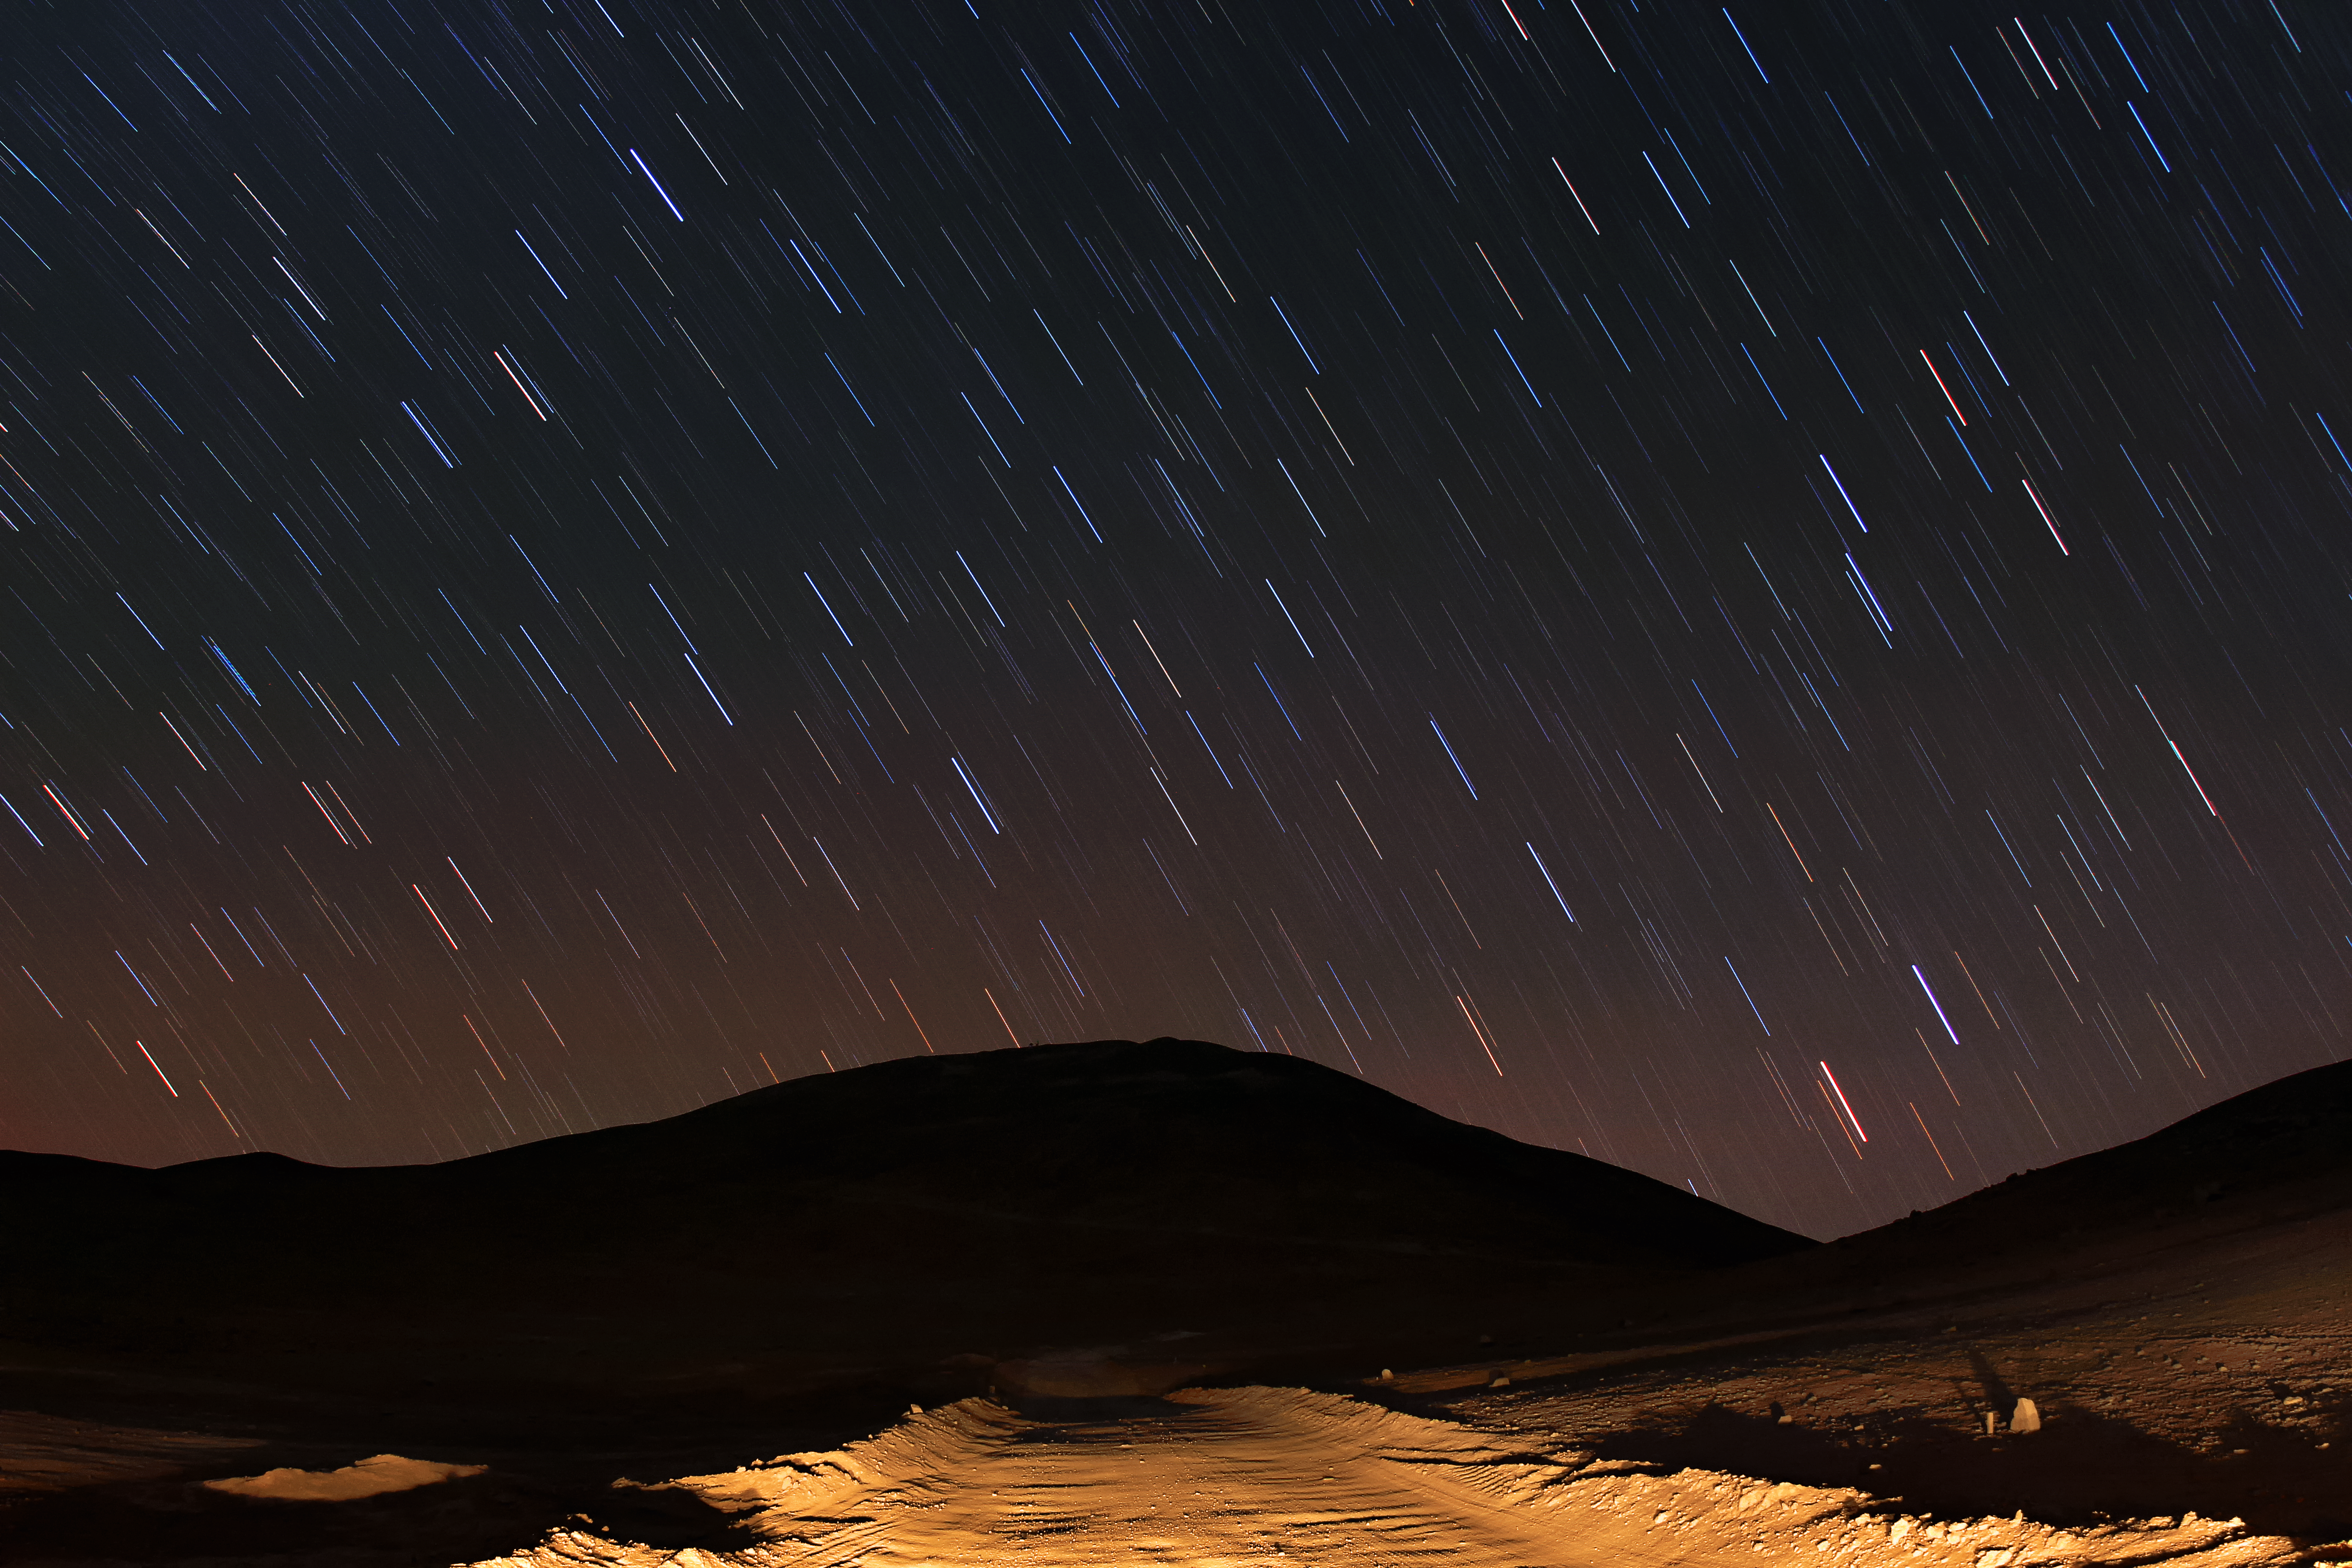

Road to Armazones

A dirt track lit by car headlights quickly plunges into the desert darkness as the stars mark their paths overhead.

Credit: F. Char/ESO